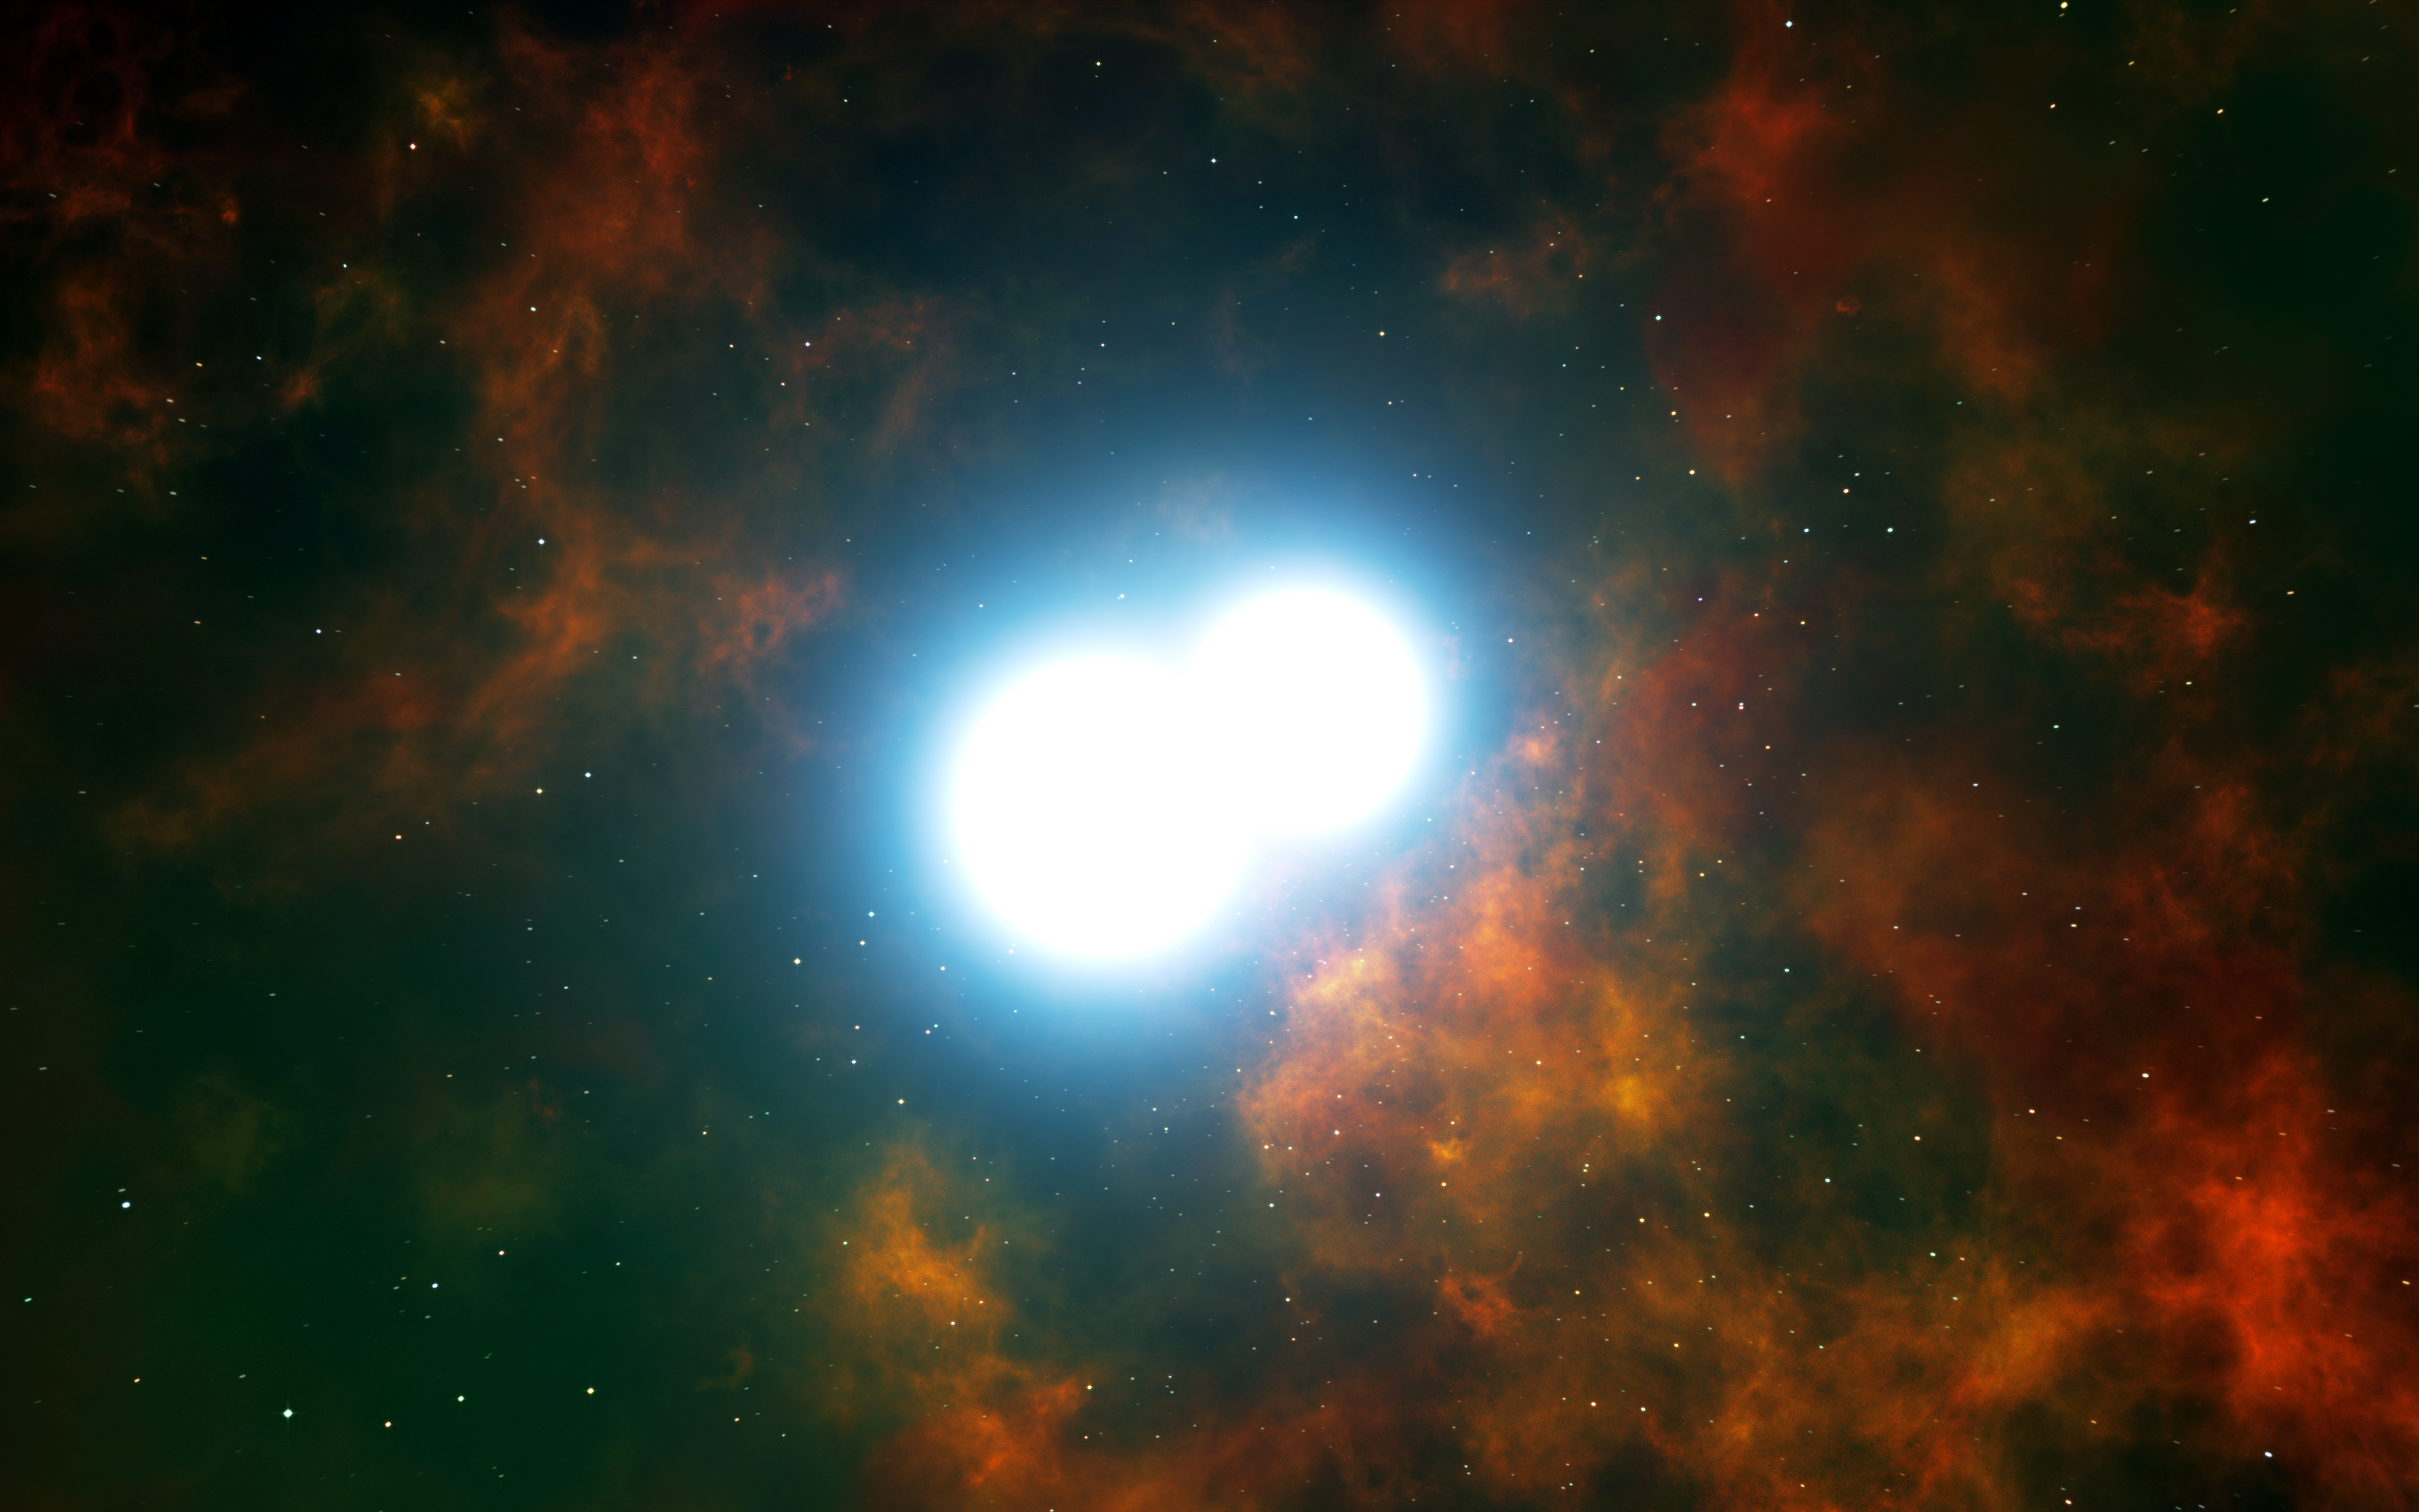

Artist’s impression of two white dwarf stars destined to merge and create a Type Ia supernova

This artist’s impression shows the central part of the planetary nebula Henize 2-428. The core of this unique object consists of two white dwarf stars, each with a mass a little less than that of the Sun. They are expected to slowly draw closer to each other and merge in around 700 million years. This event will create a dazzling supernova of Type Ia and destroy both stars.

Credit: ESO/L. Calçada